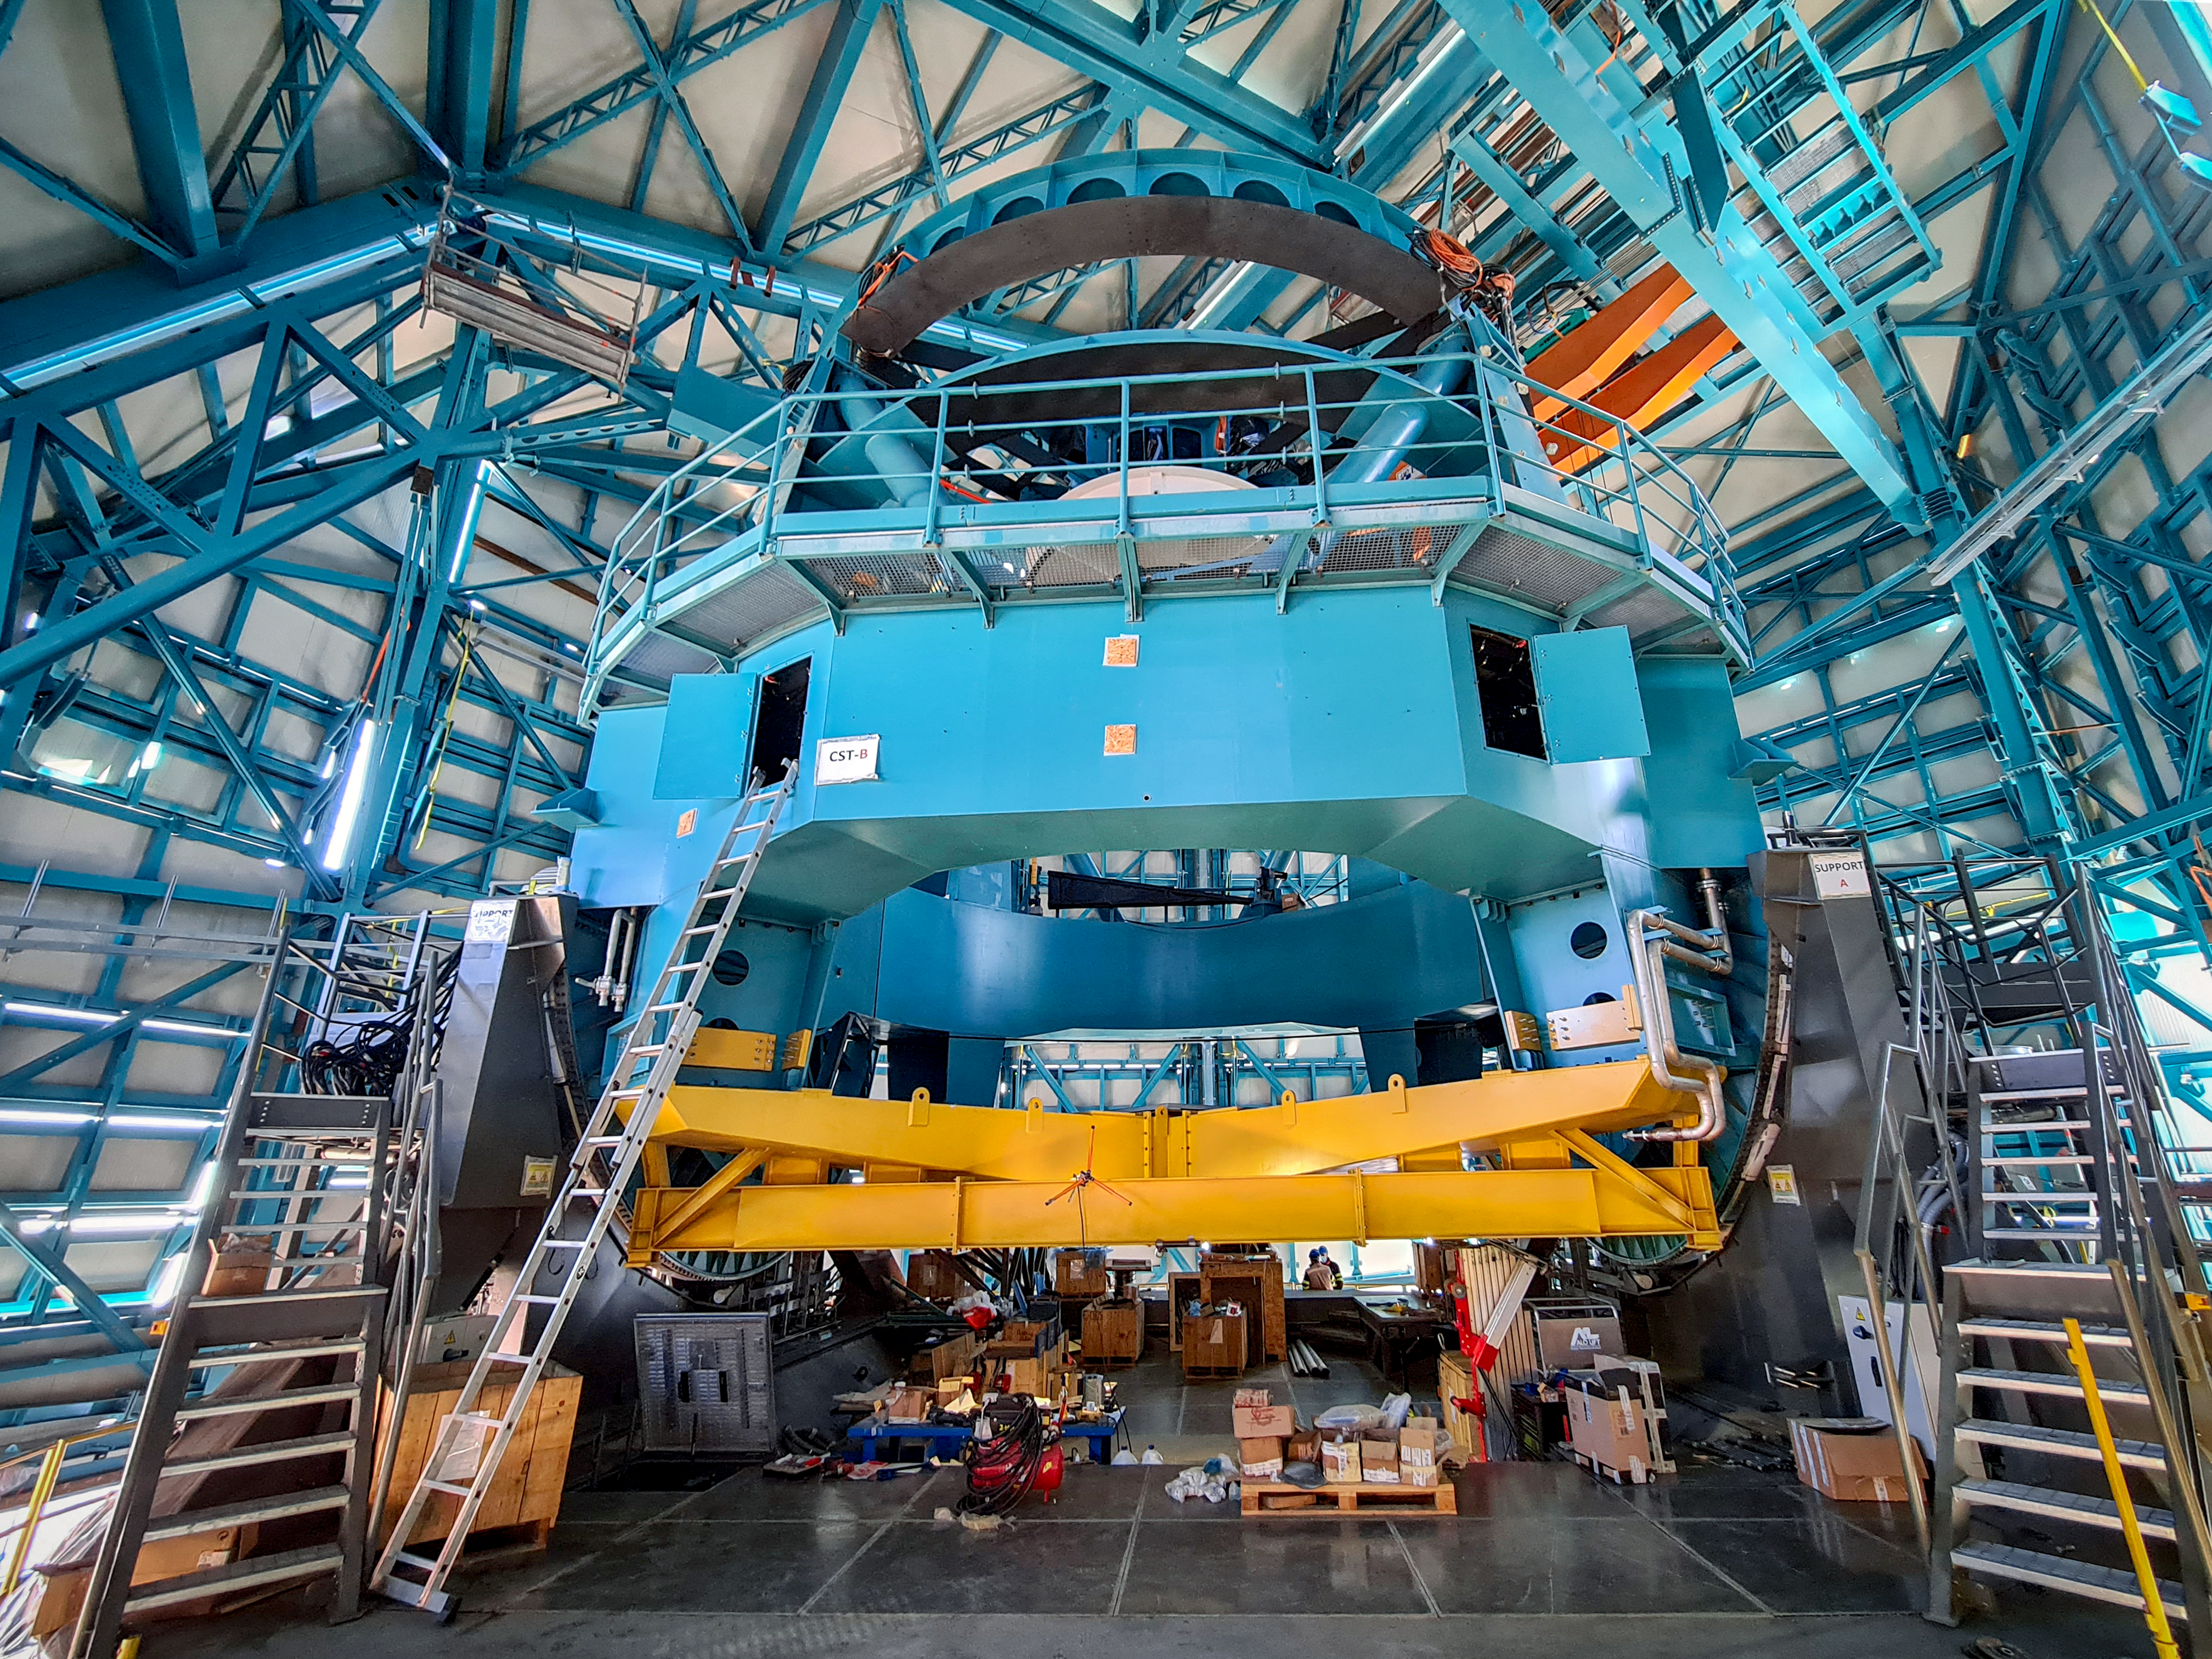

Vera C. Rubin Observatory Telescope Mount Assembly

Vera C. Rubin Observatory Telescope Mount Assembly

Credit: Rubin Obs/NSF/AURA